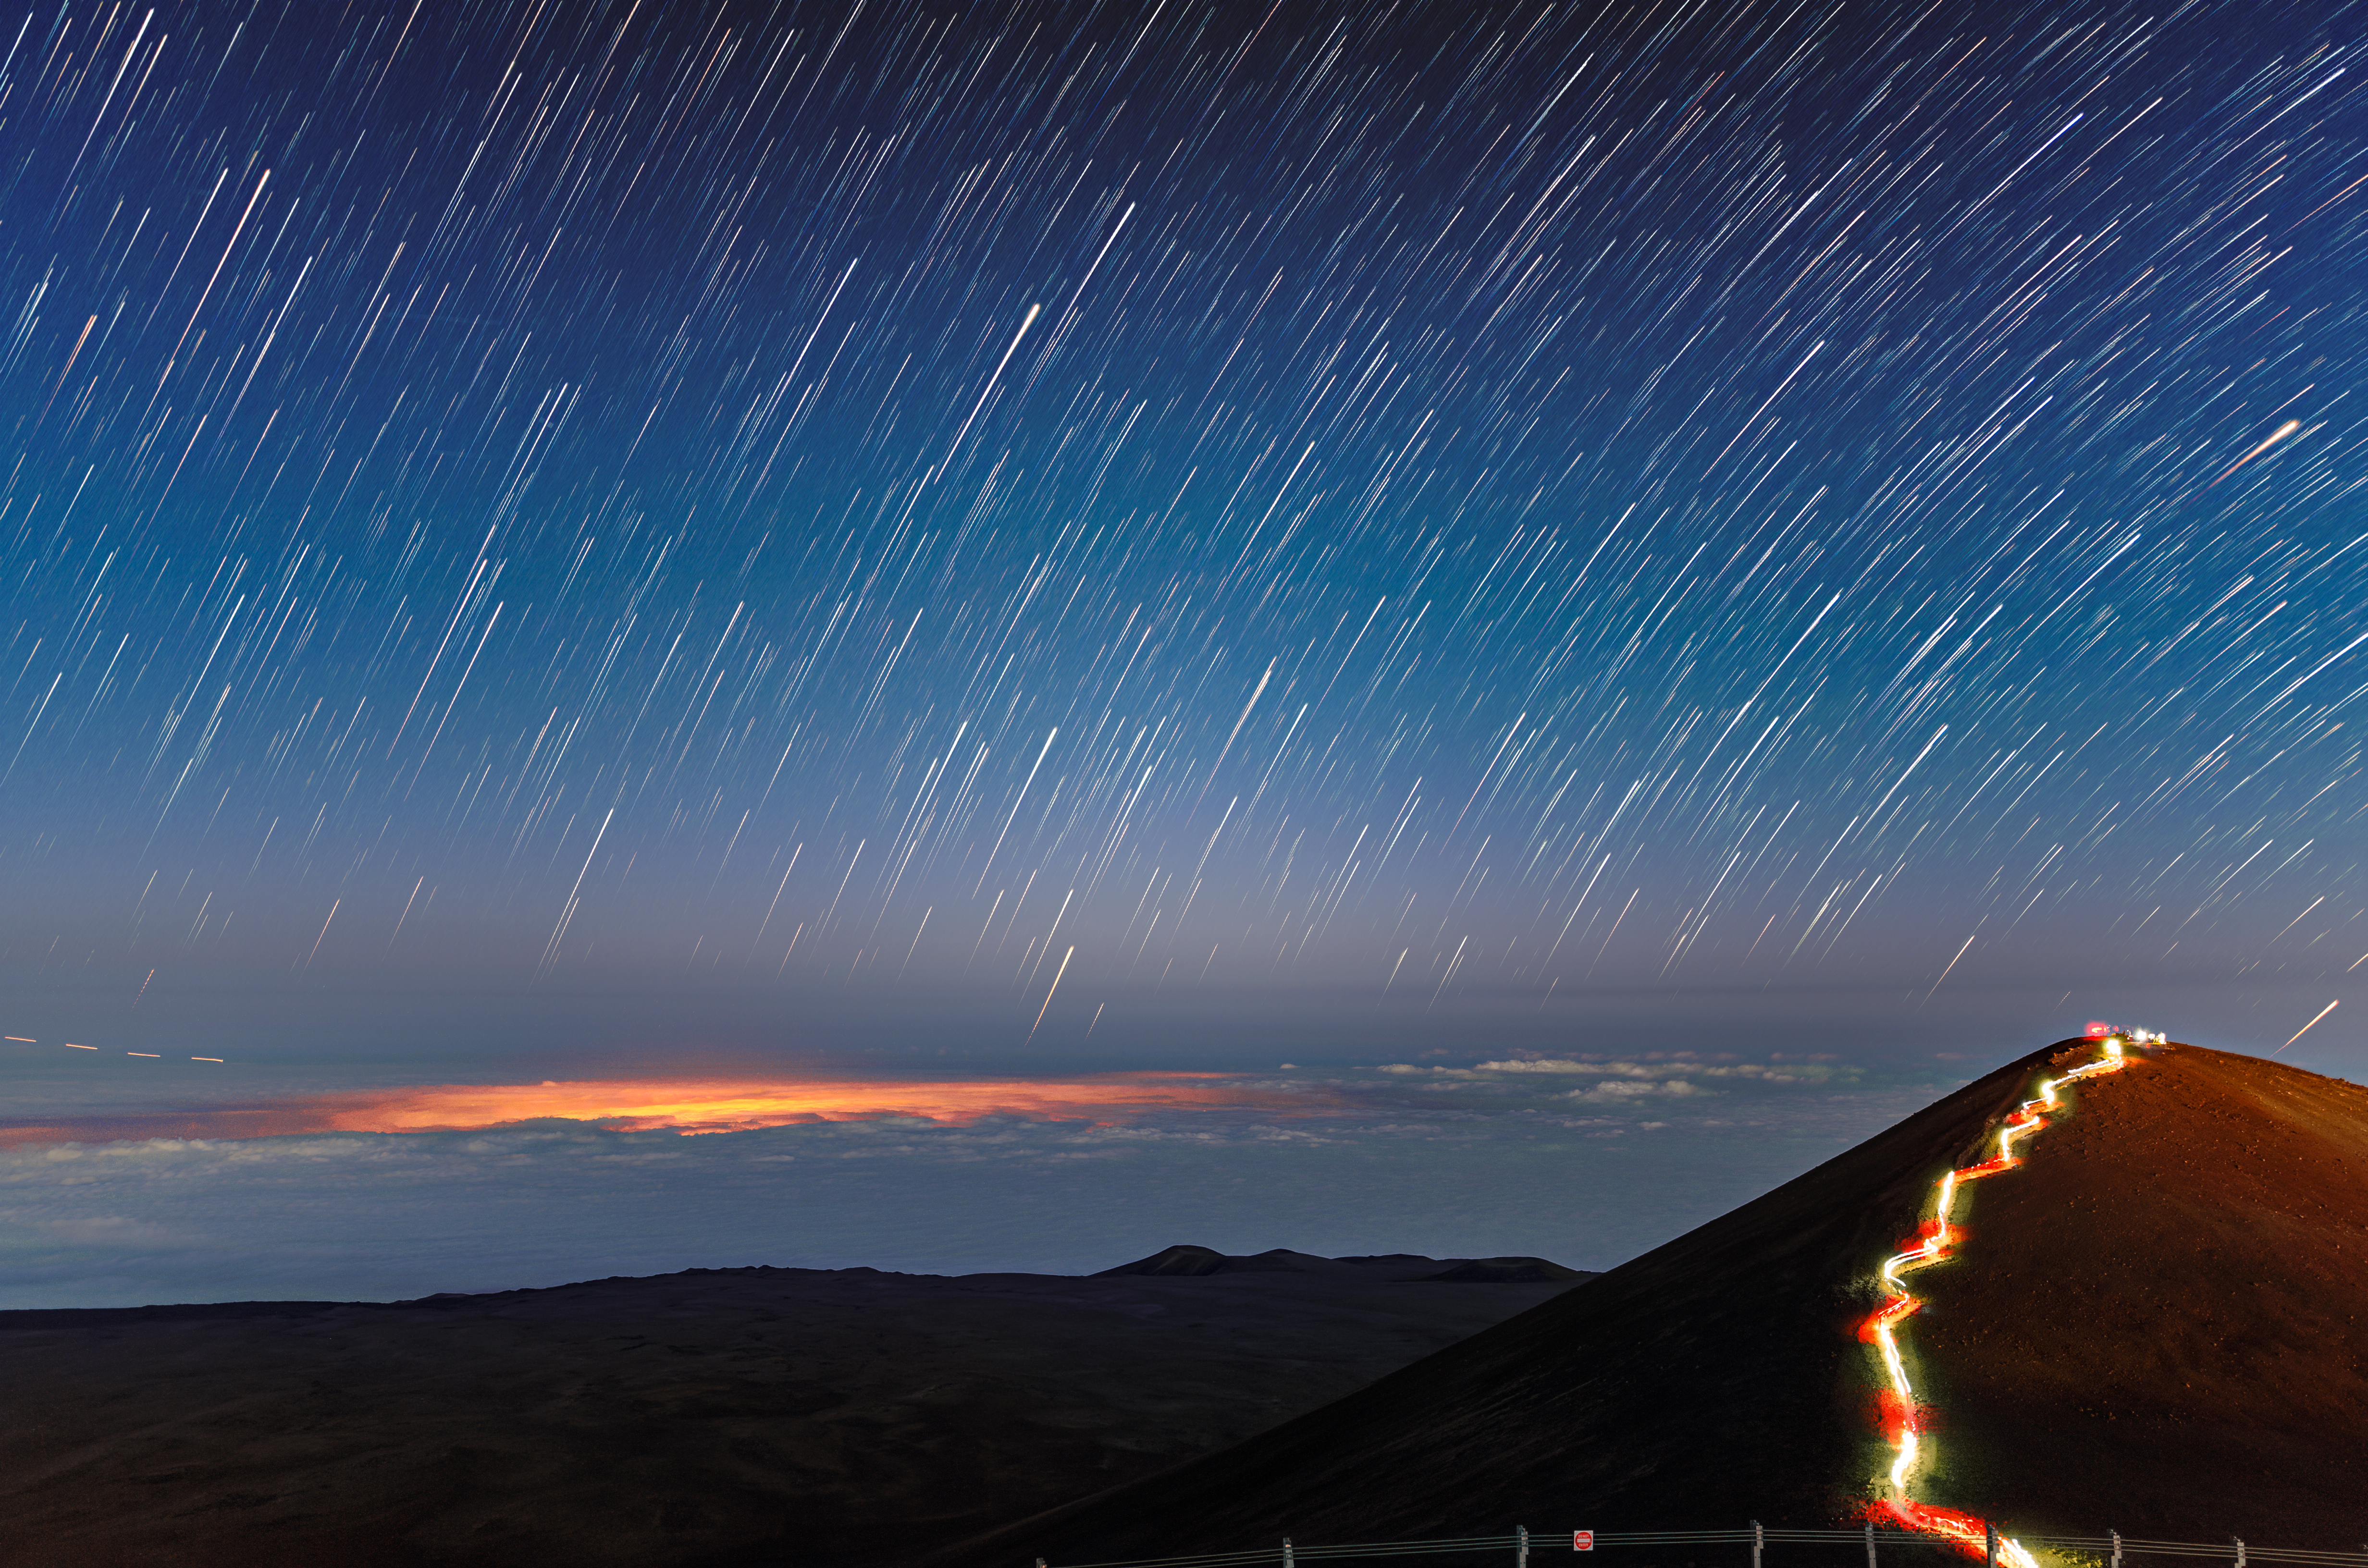

The Path to Observation

Star trails streak across the sky above the summit of Maunakea in this image, which shows the surroundings of the Gemini North telescope, one half of the International Gemini Observatory, supported in part by the U.S. National Science Foundation and operated by NSF NOIRLab. The long exposure time of this photograph, coupled with the rotation of Earth, has caused the stars to streak into a multitude of graceful arcs. To the right of the image a much more earthly trail is visible; hikers with head torches have illuminated the final stretch of the Humuʻula Trail which winds up to the summit of Maunakea.

One of the streaks of light in the skies above Maunakea didn’t originate from a distant star, but rather from something much closer to home. A passing airplane has left a dashed trail at the lower left of this image, pointing the way to the glowing patch of cloud illuminated by the city lights of Hilo, Hawai‘i.

Credit: International Gemini Observatory/NOIRLab/NSF/AURA/J.Chu